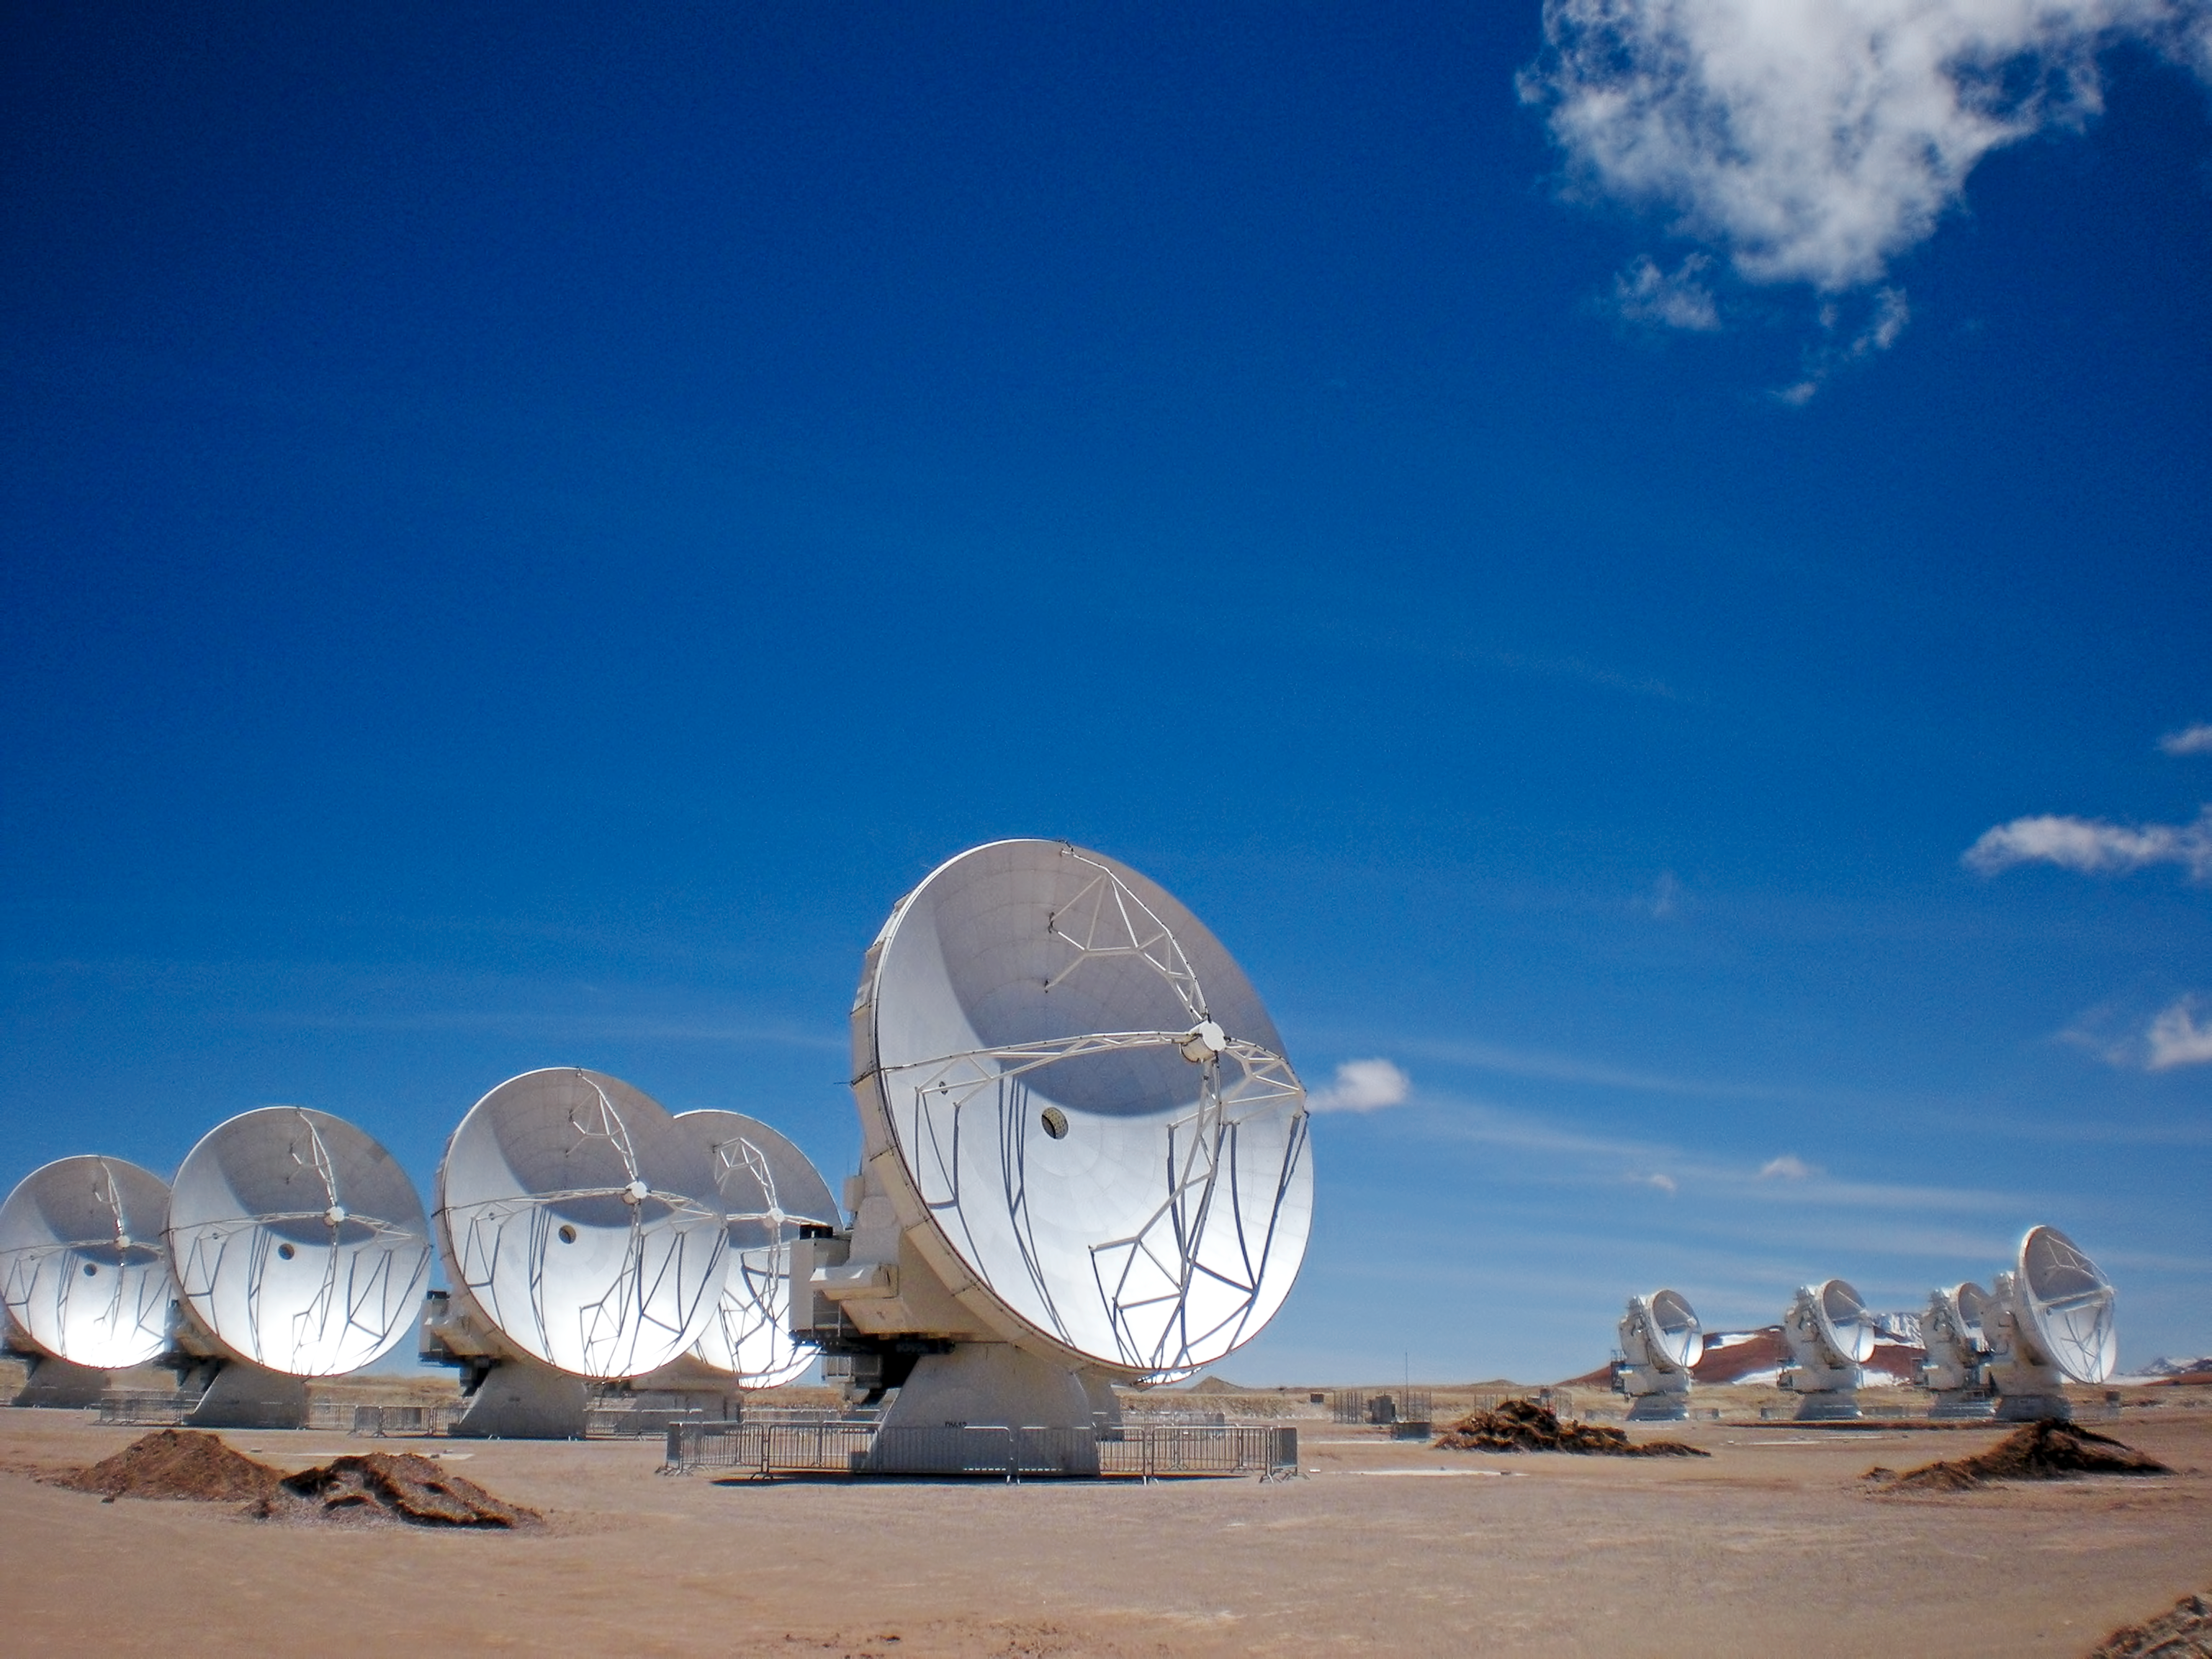

ALMA antennas on the Chajnantor plateau

Close-up view of the ALMA antennas on the Chajnantor Plateau, at an altitude of 5000 m. The antennas are designed to withstand the harsh conditions at the high site, where the extremely dry and rarefied air is ideal for ALMA’s observations of the universe at millimetre- and submillimetre-wavelengths.

Credit: ESO